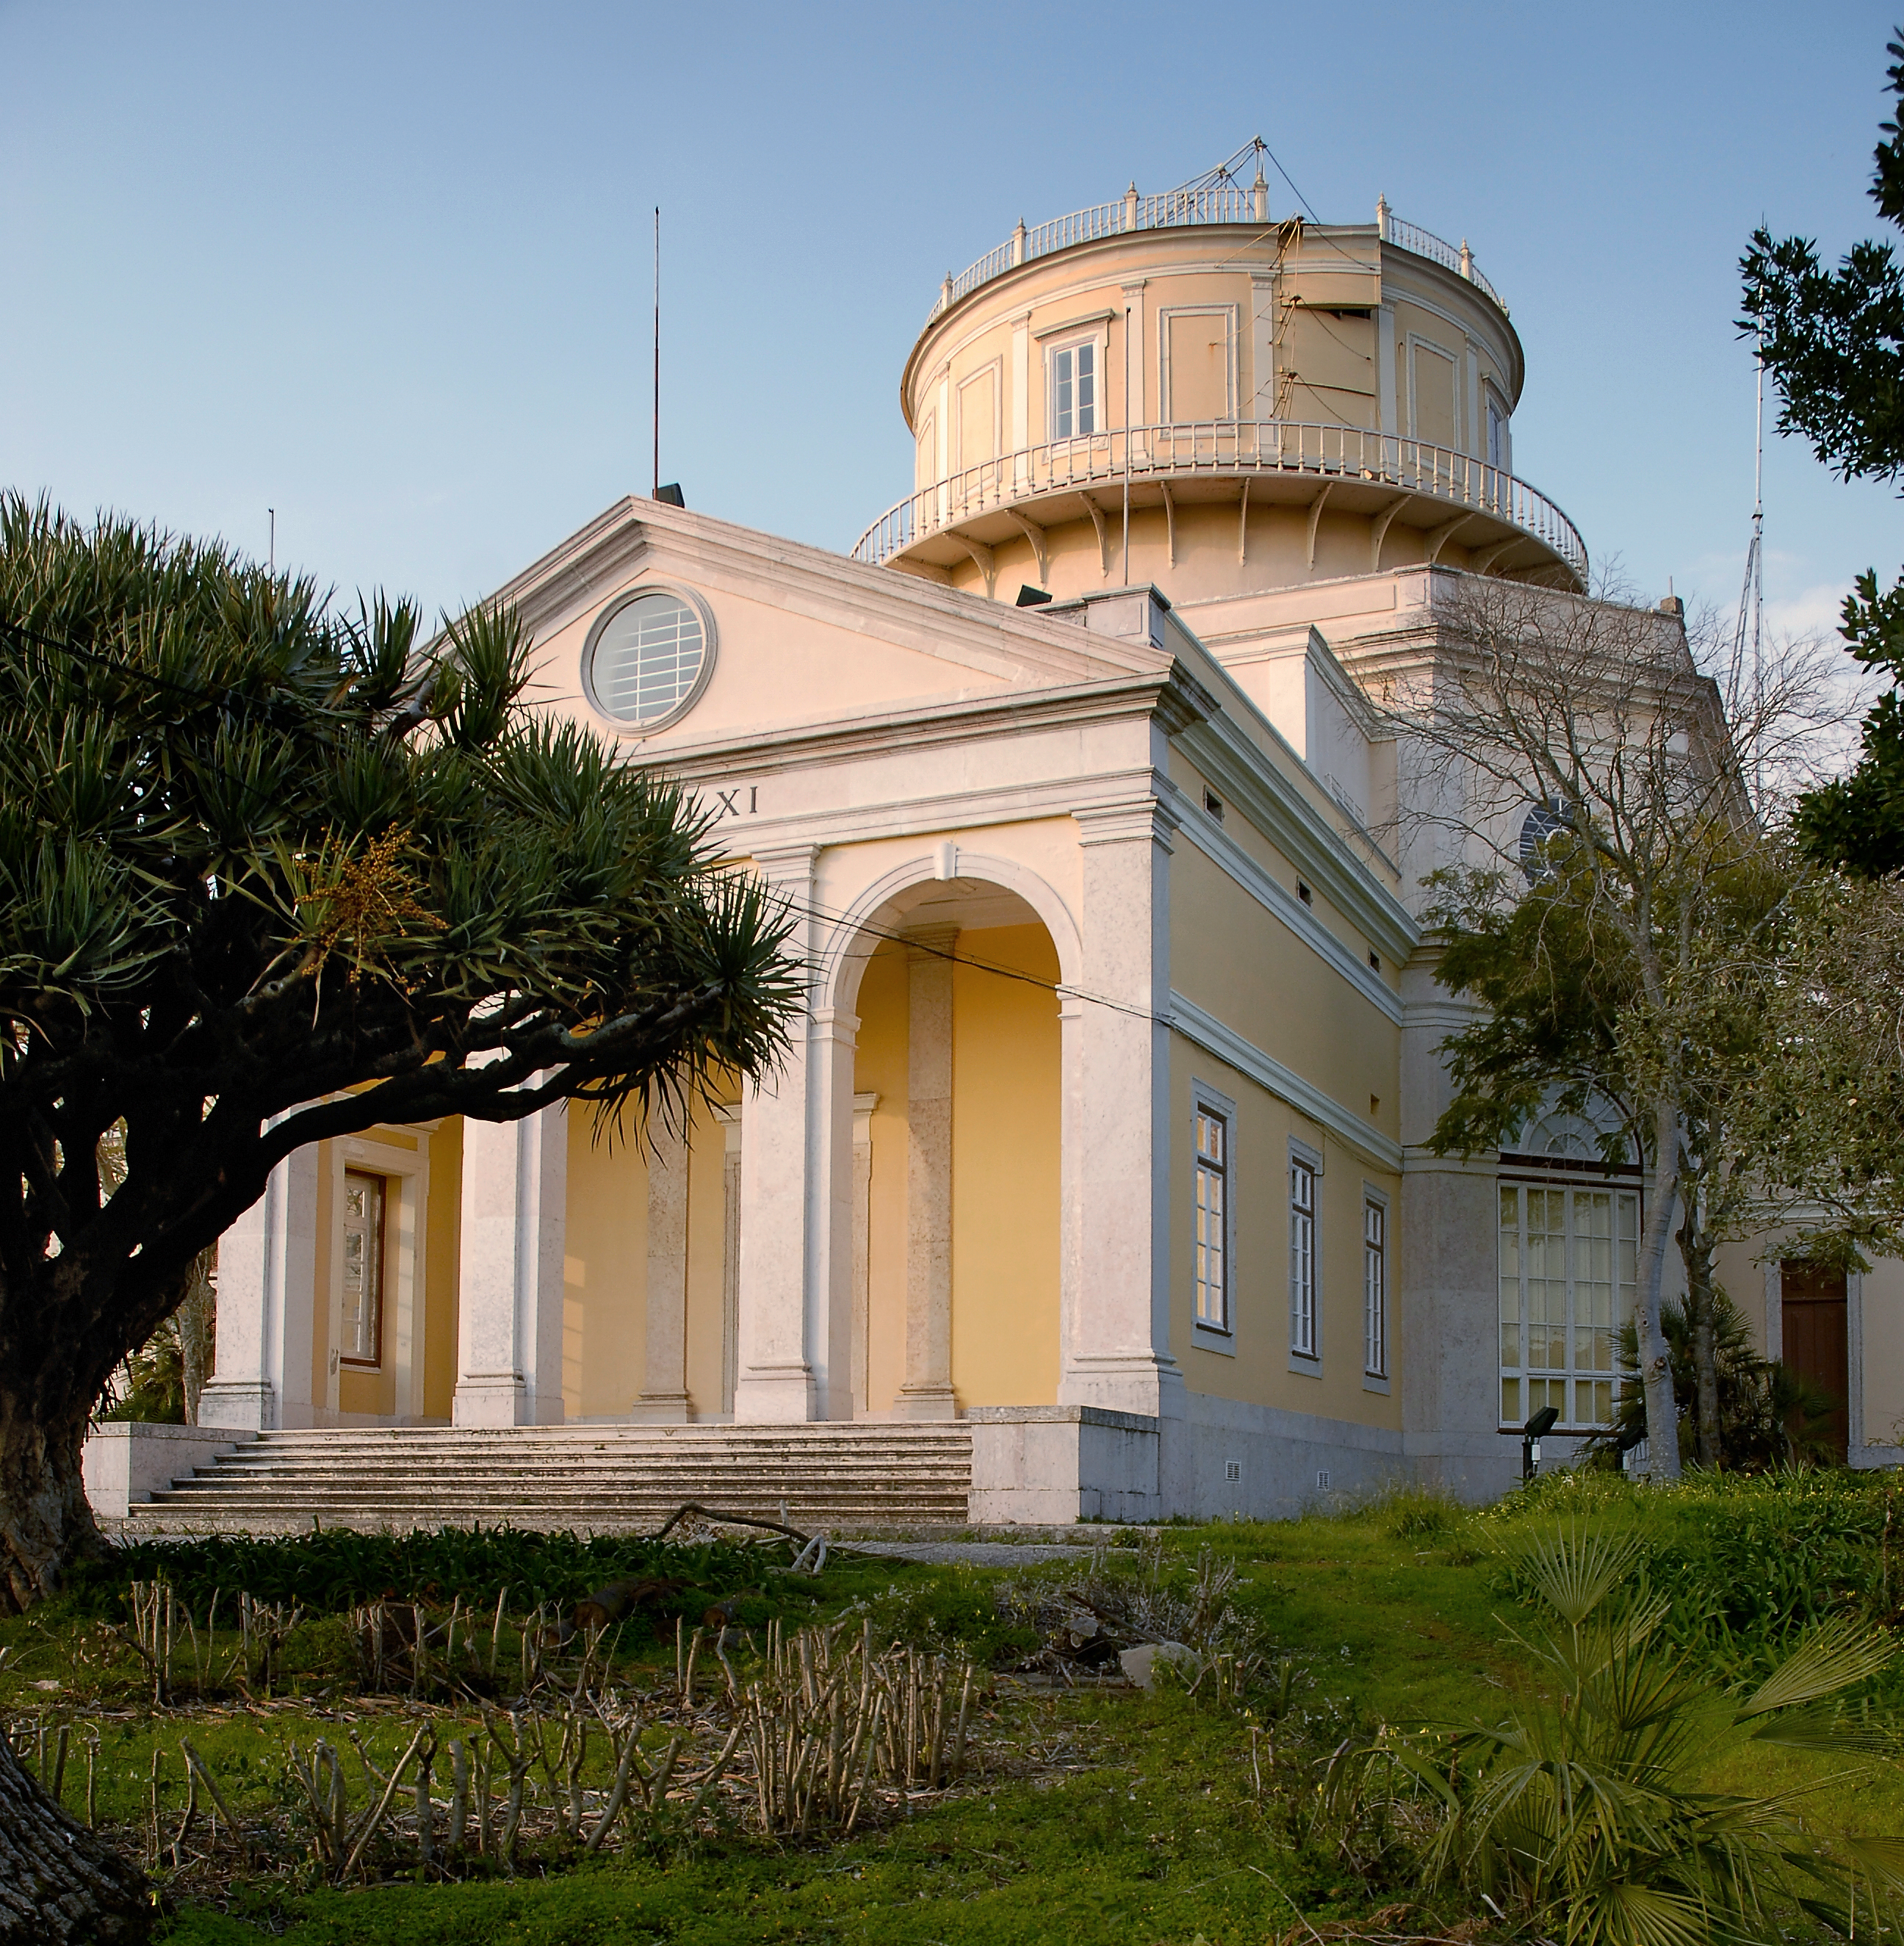

The Centre for Astronomy and Astrophysics of the University of Lisbon (CAAUL)

The Centre for Astronomy and Astrophysics of the University of Lisbon (CAAUL). The Centre for Astronomy and Astrophysics of the University of Lisbon (CAAUL) is an ESO Outreach Partner Organisation. Read more on: ESO Outreach Partner Organisations

Credit: ESO